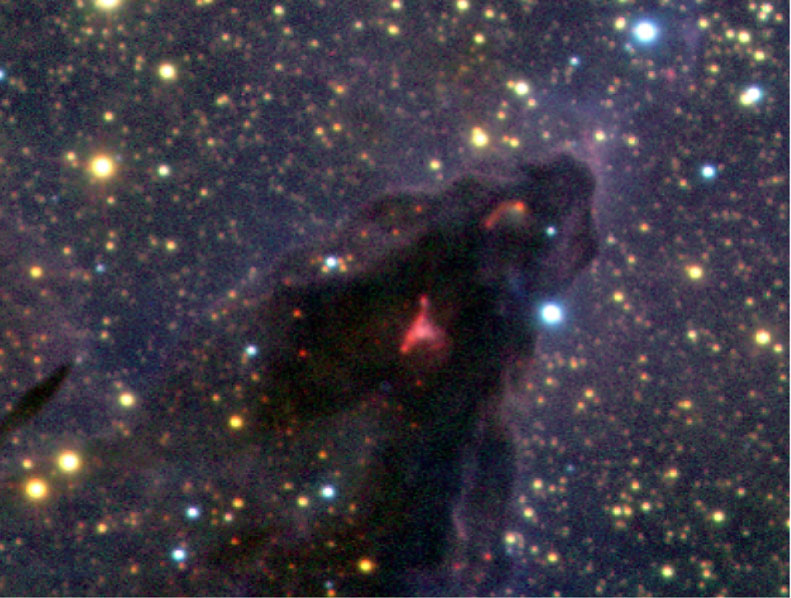

Head of Column No. 4 in Eagle Nebula

Enlarged view of the head of Column 4 in the Eagle Nebula. This column is similar to the more familiar ones, but thus far less impacted by the massive stars in NGC6611. The two red nebulosities in the head signpost one or more young stars so deeply embedded that they cannot be seen directly in the VLT infrared image, only indirectly as they illuminate dust around them. One of these sources is thought to be the origin of the Herbig-Haro object HH216 seen in ESO Press Photo eso0142a and ESO Press Photo eso0142b.

Technical information: The region shown measures 1.9 x 2.8 light-years (0.6 x 0.9 pc). The intensity scalings have been adjusted to better show the young stars embedded in the head of each column. North is up and East left.

Credit: ESO/M.McCaughrean & M.Andersen (AIP)